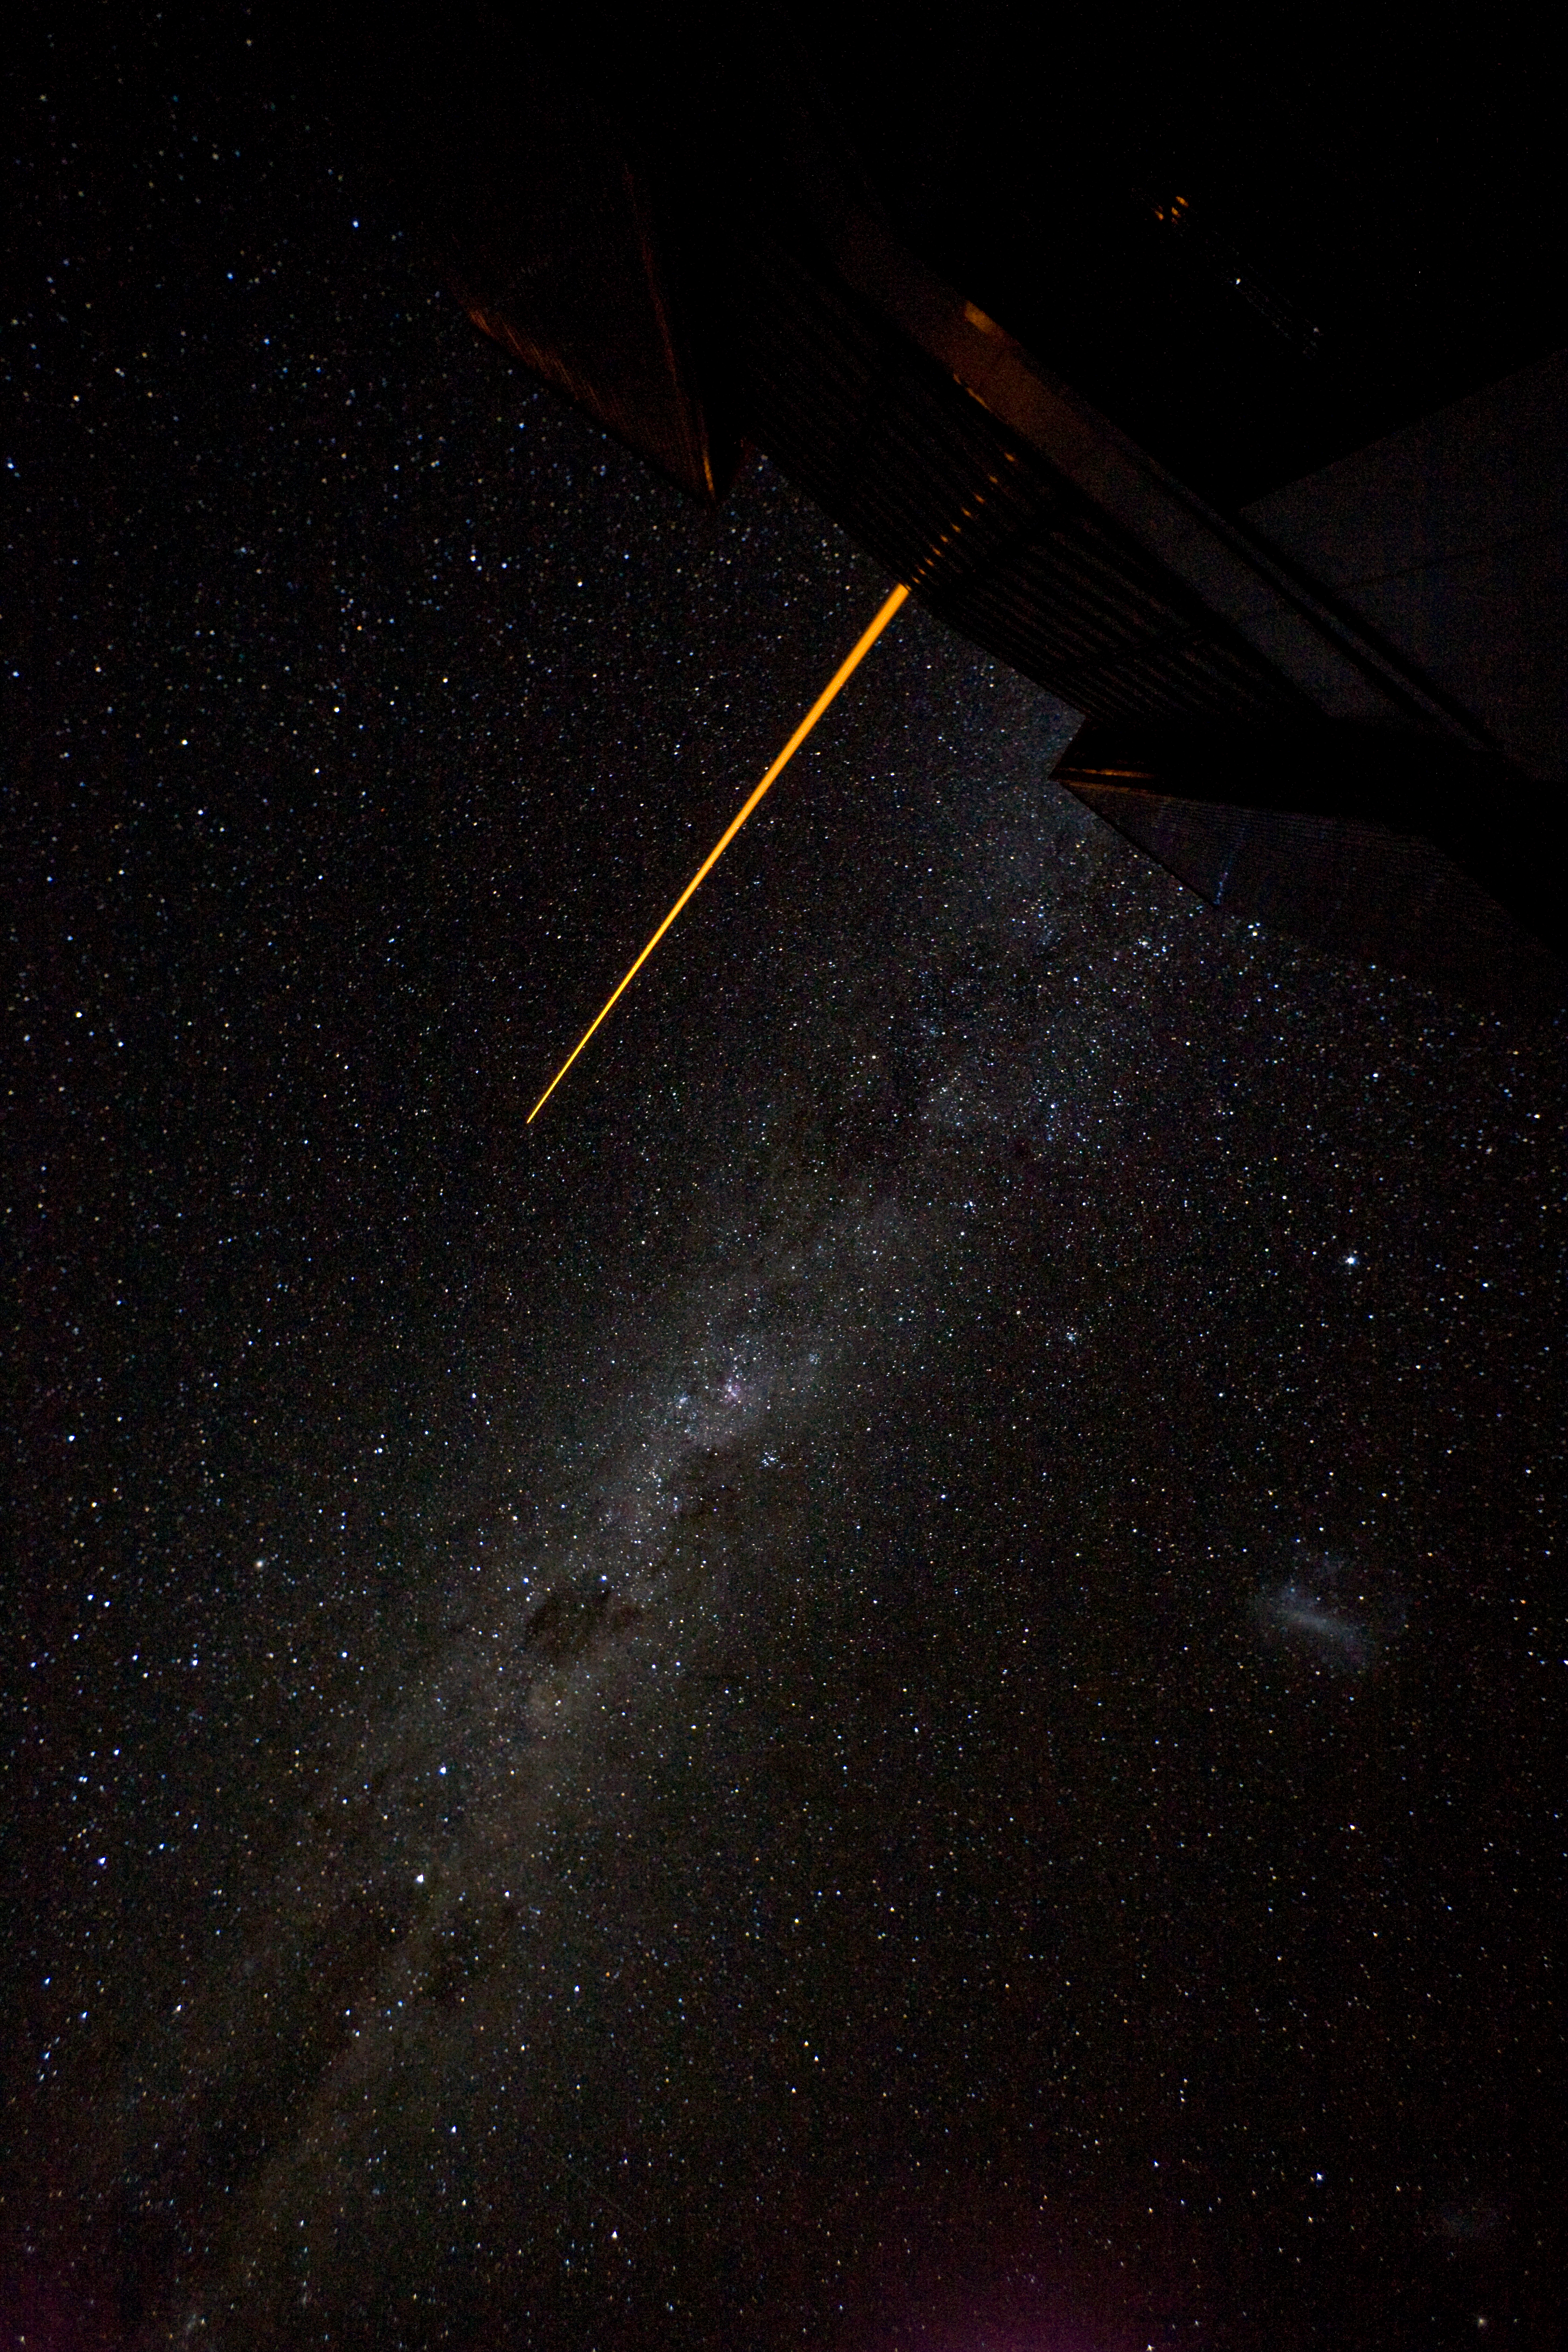

The Laser Guide system

The Laser Guide Star is shot by Yepun, while the Milky Way is seen in all its glory.

Credit: ESO/H.H.Heyer